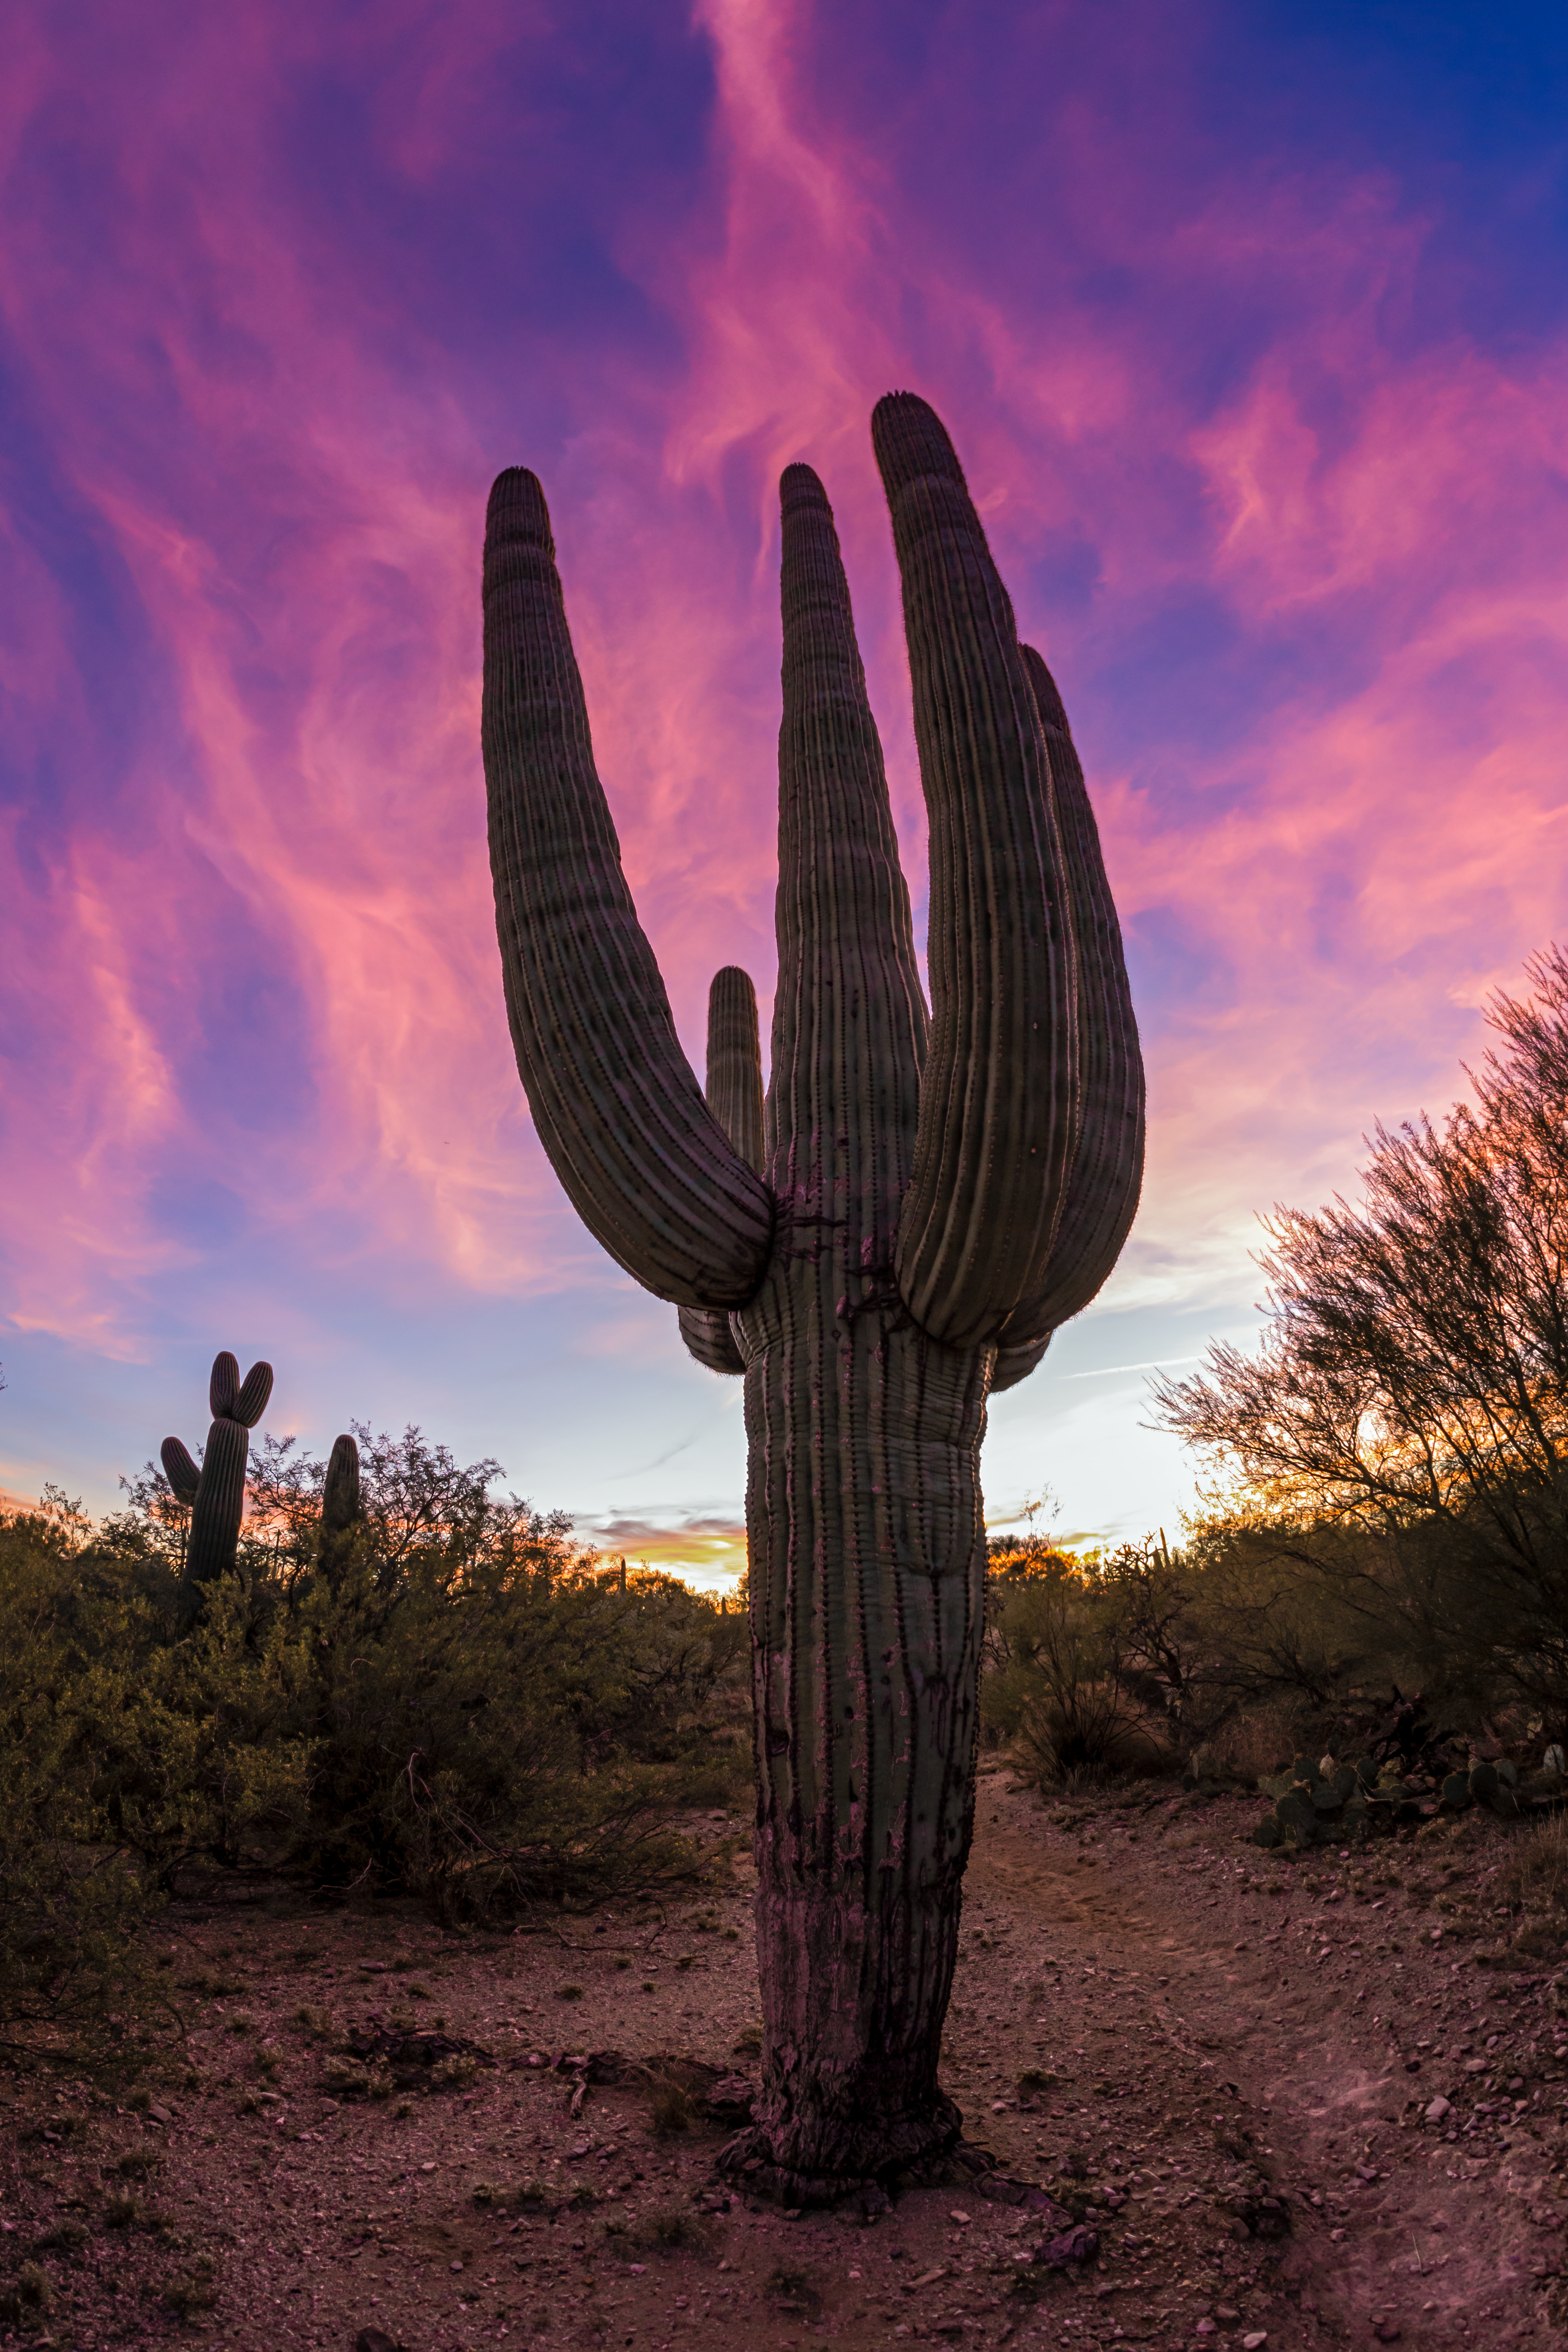

Sonoran Desert Cactus

A cactus in the Sonoran Desert in Tucson beneath a spectacular sunset.

Credit: NOIRLab/NSF/AURA/P. Horálek